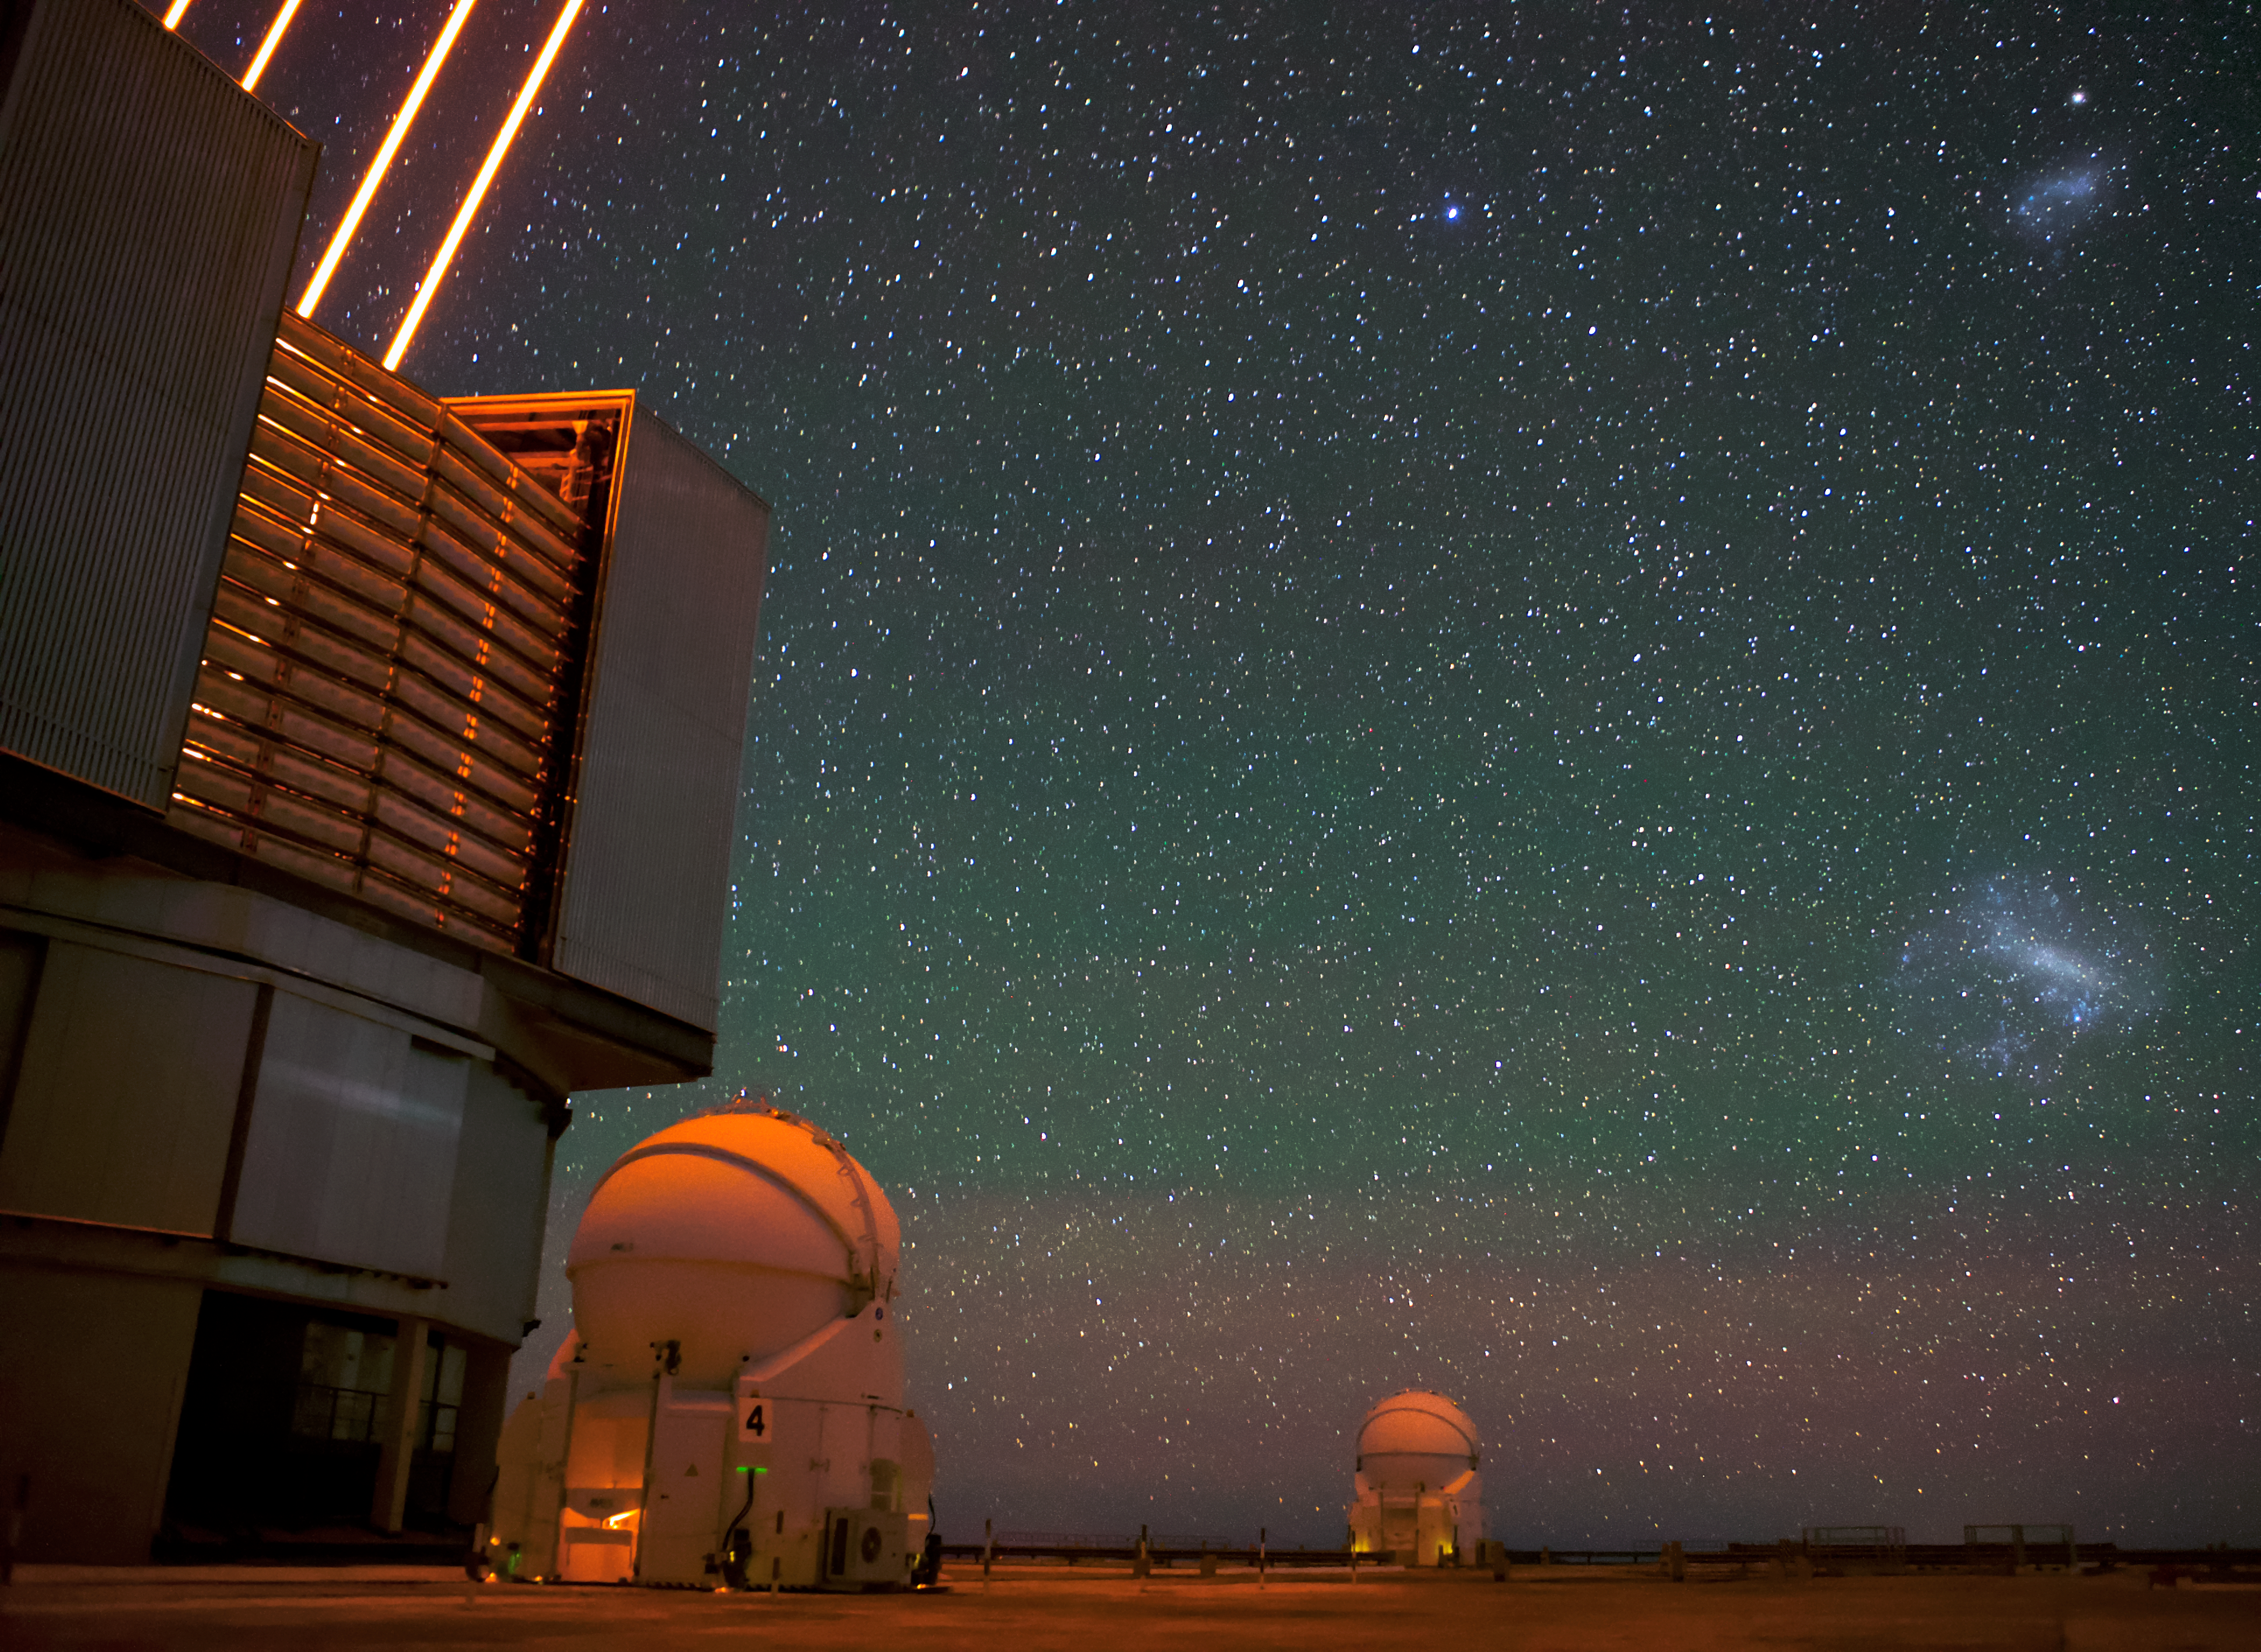

VLT lasers

The Very Large Telescope (VLT)'s lasers in operation at Paranal Observatory. Two of the VLT's Auxiliary Telescopes can also be seen in the background as well as a clear view of the Magellanic clouds across the Chilean night sky.

Credit: ESO/Daniele Gasparri (www.astroatacama.com)